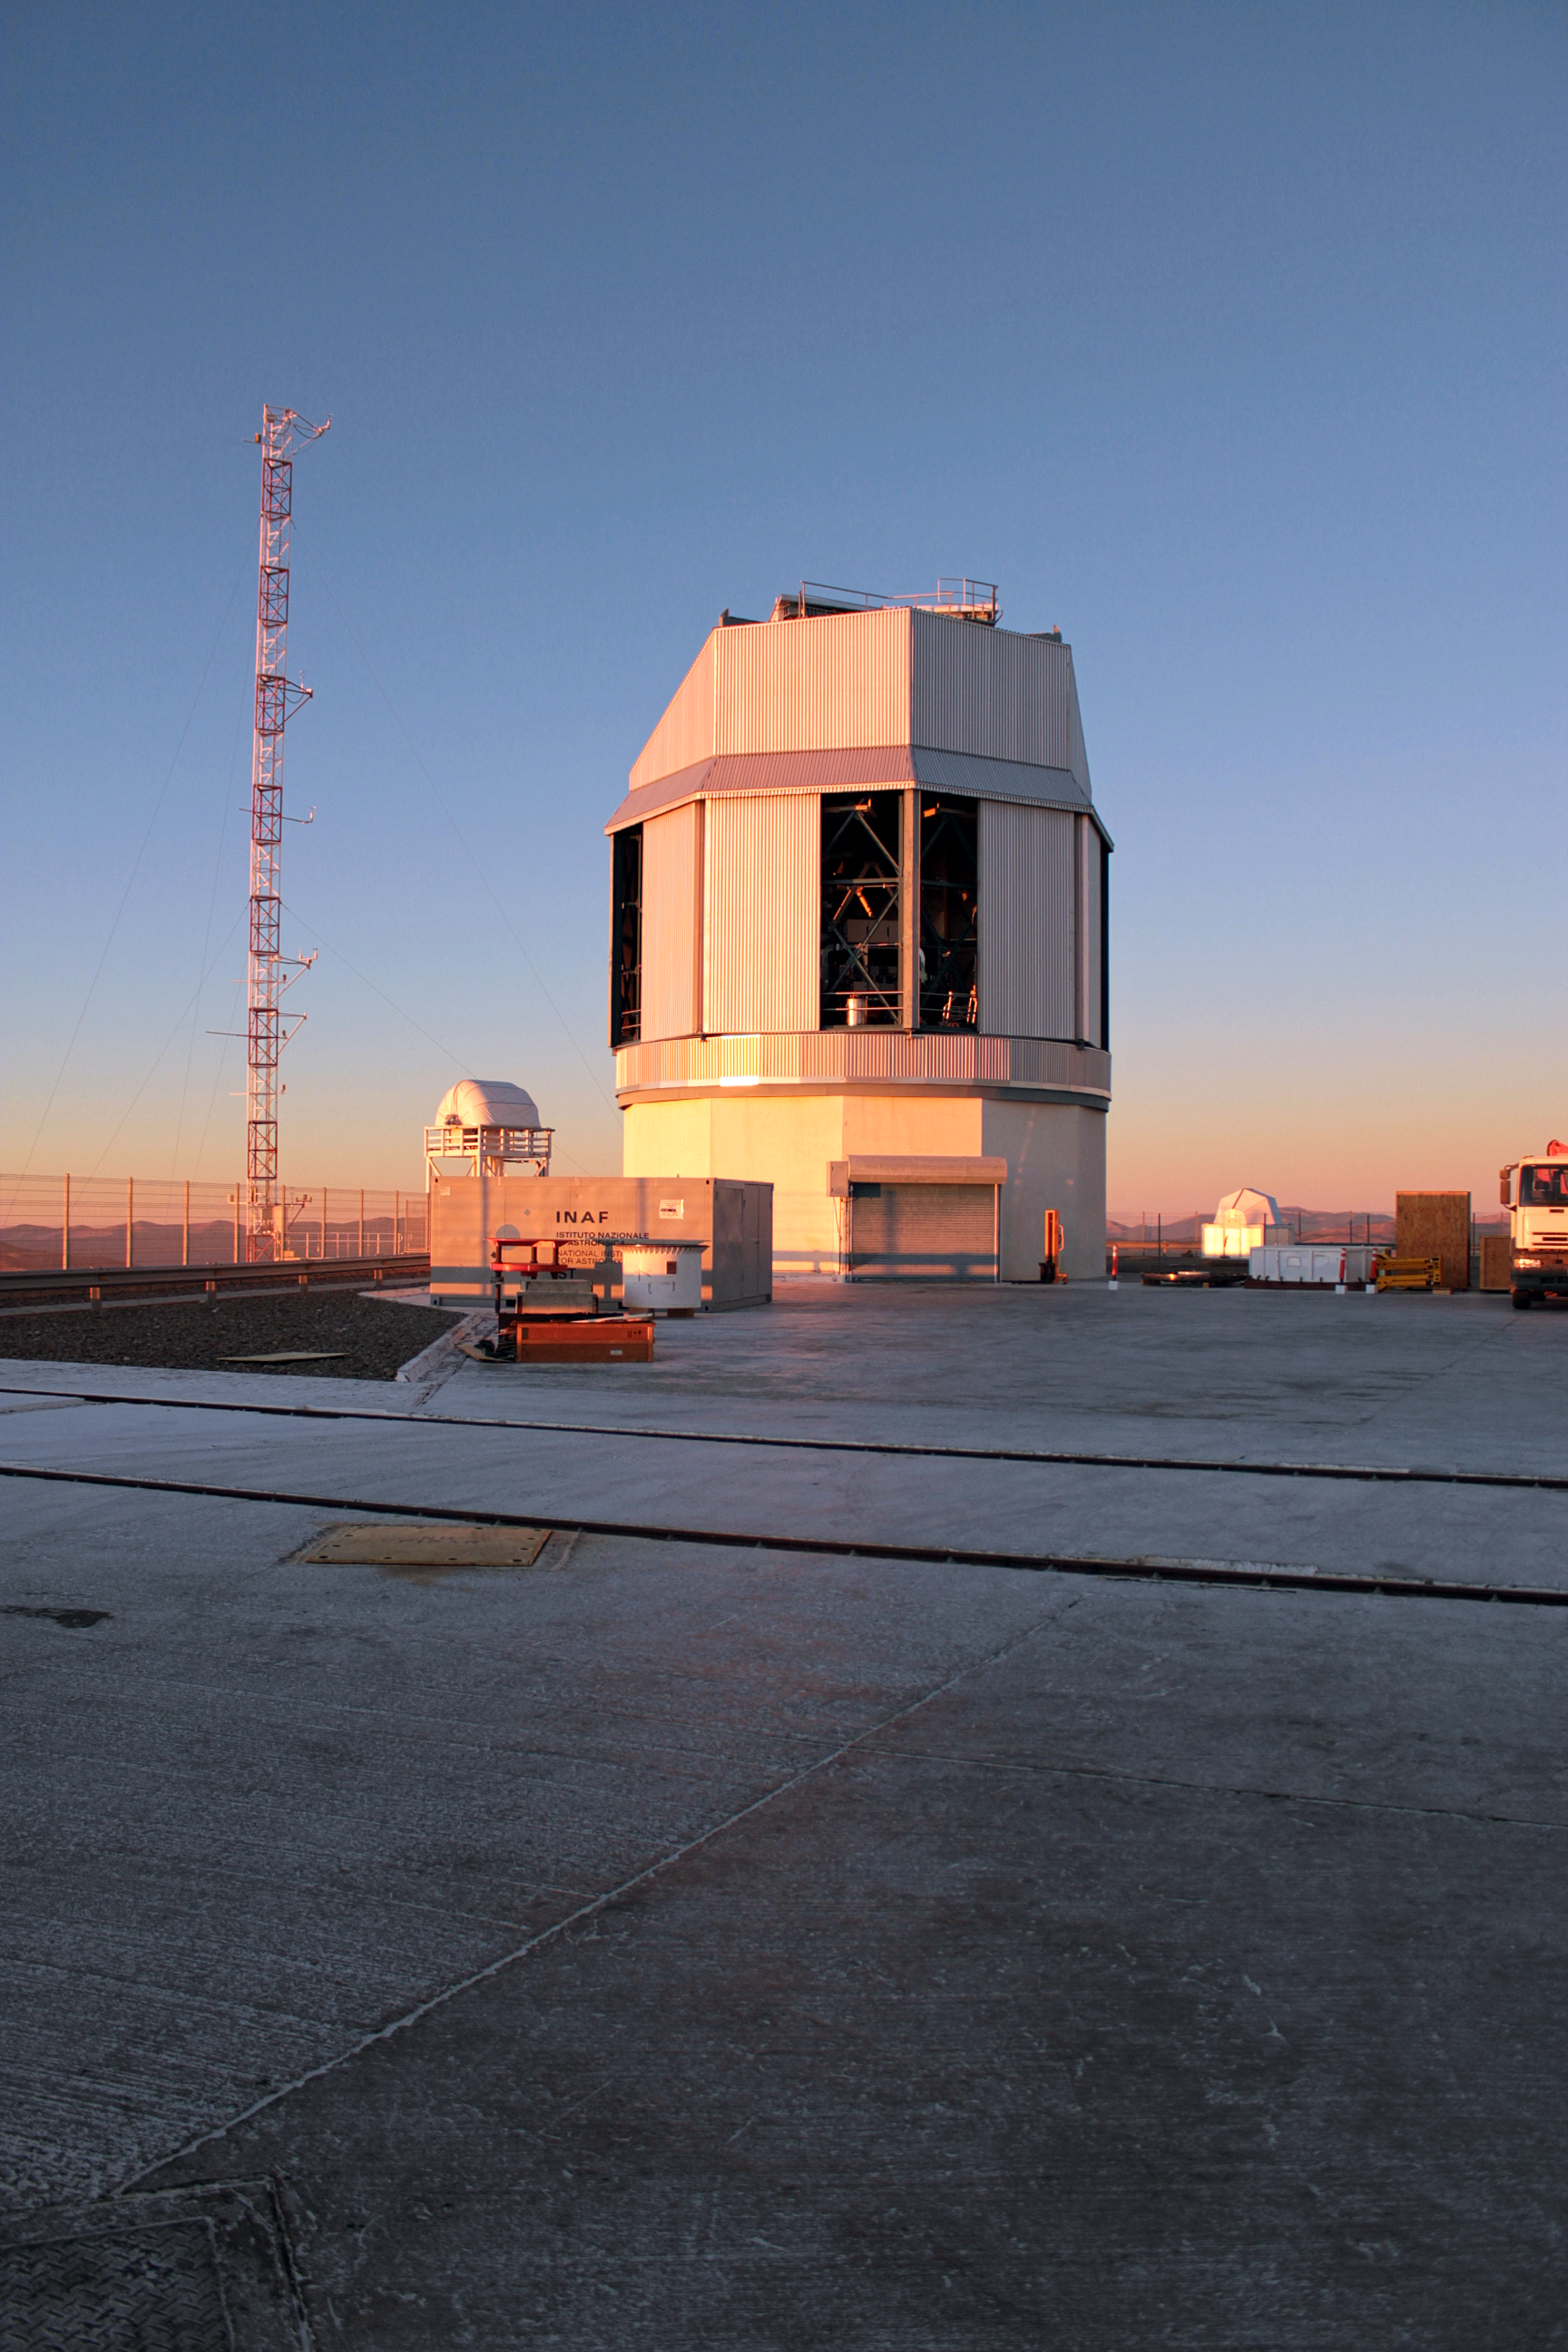

The VST

A view of the VST on the VLT Platform taken near sunset.

Credit: J.C. Inostroza/ESO